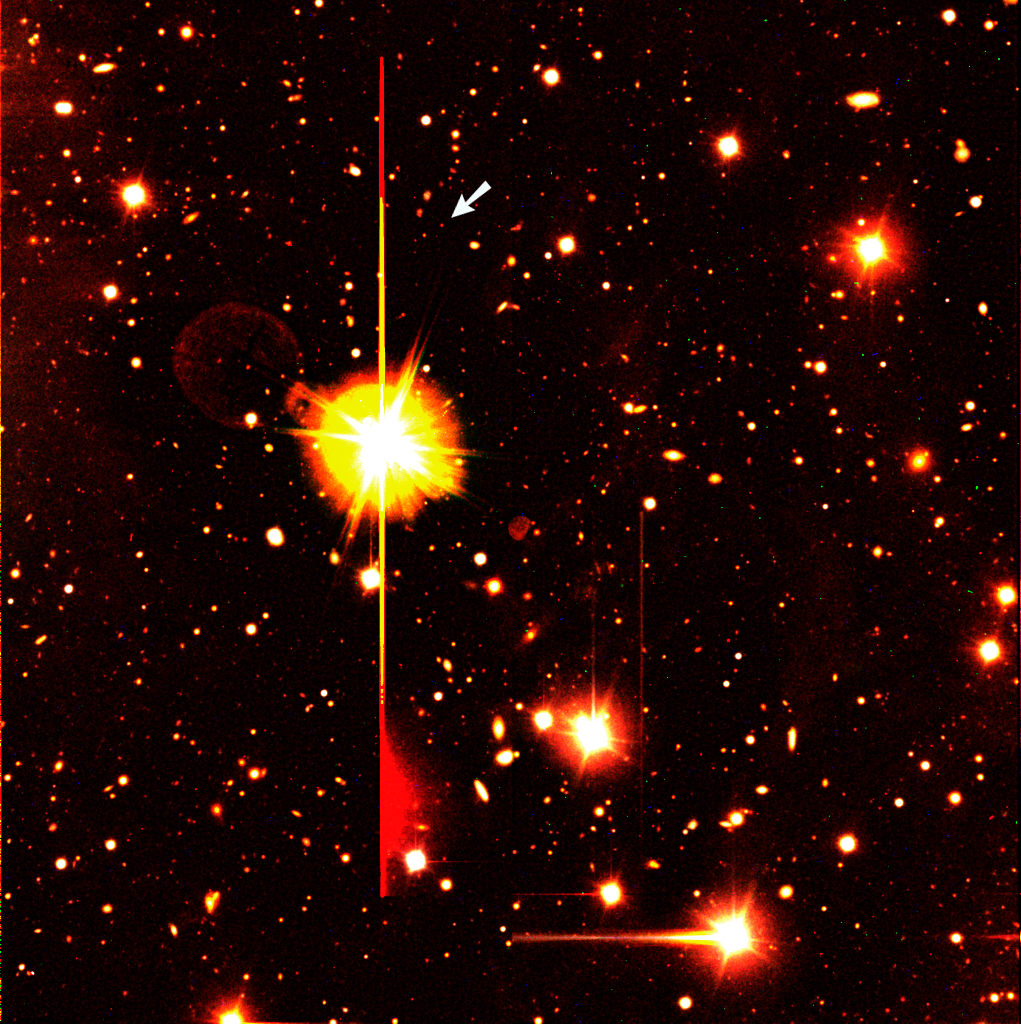

Sky field around GRB 000131

Colour composite image of the sky field around the position of the gamma-ray burst GRB 000131 that was detected on January 31, 2000. It is based on images obtained with the ESO Very Large Telescope at Paranal. The object is indicated with an arrow, near a rather bright star (magnitude 9, i.e., over 1 million times brighter than the faintest objects visible on this photo). This and other bright objects in the field are responsible for various unavoidable imaging effects, caused by optical reflections (ring-shaped "ghost images", e.g. to the left of the brightest star) and detector saturation effects (horizontal and vertical straight lines and coloured "coronae" at the bright objects, and areas of "bleeding", e.g. below the bright star).

Technical information: The photo is based on three 8-min exposures obtained with VLT ANTU and the multi-mode FORS1 instrument. The optical filters were B (seeing 0.9 arcsec; here rendered as blue), V (0.8 arcsec; green) and R (0.7 arcsec; red). The field measures 6.8 x 6.8 arcmin 2. North is up and East is left.

Credit: ESO